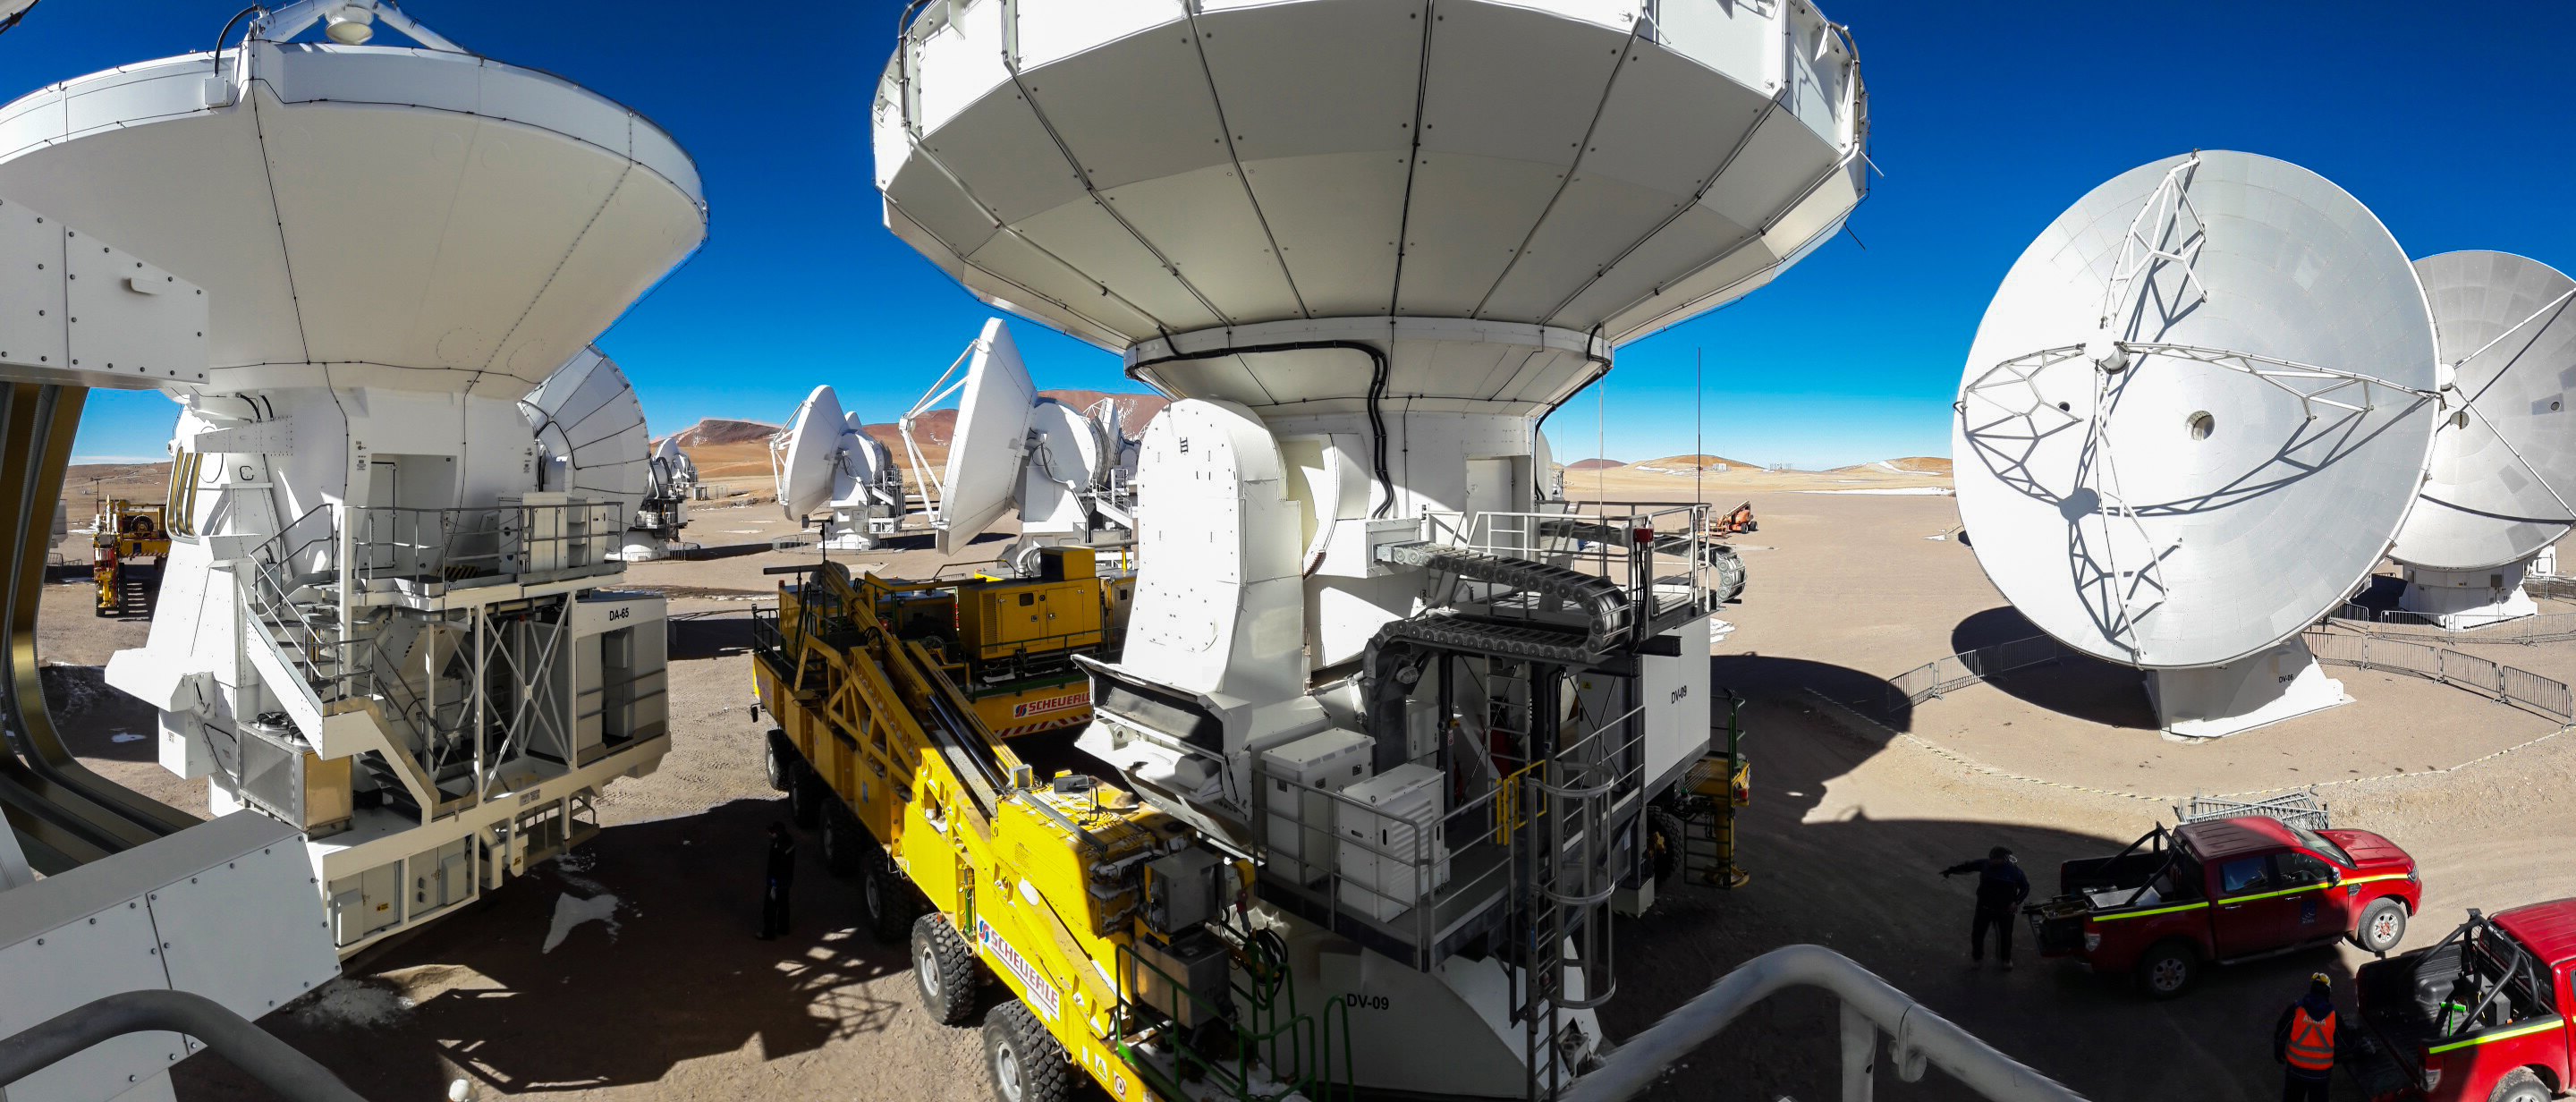

Antenas

Despite the fact that both the antennas and the transporters weigh more than one hundred tons, each movement they make is subtle and precise. The image shows one of the two transporters delicately lifting a North American antenna, inches from a European antenna.

Credit: Sergio Otárola - ALMA (ESO / NAOJ / NRAO)